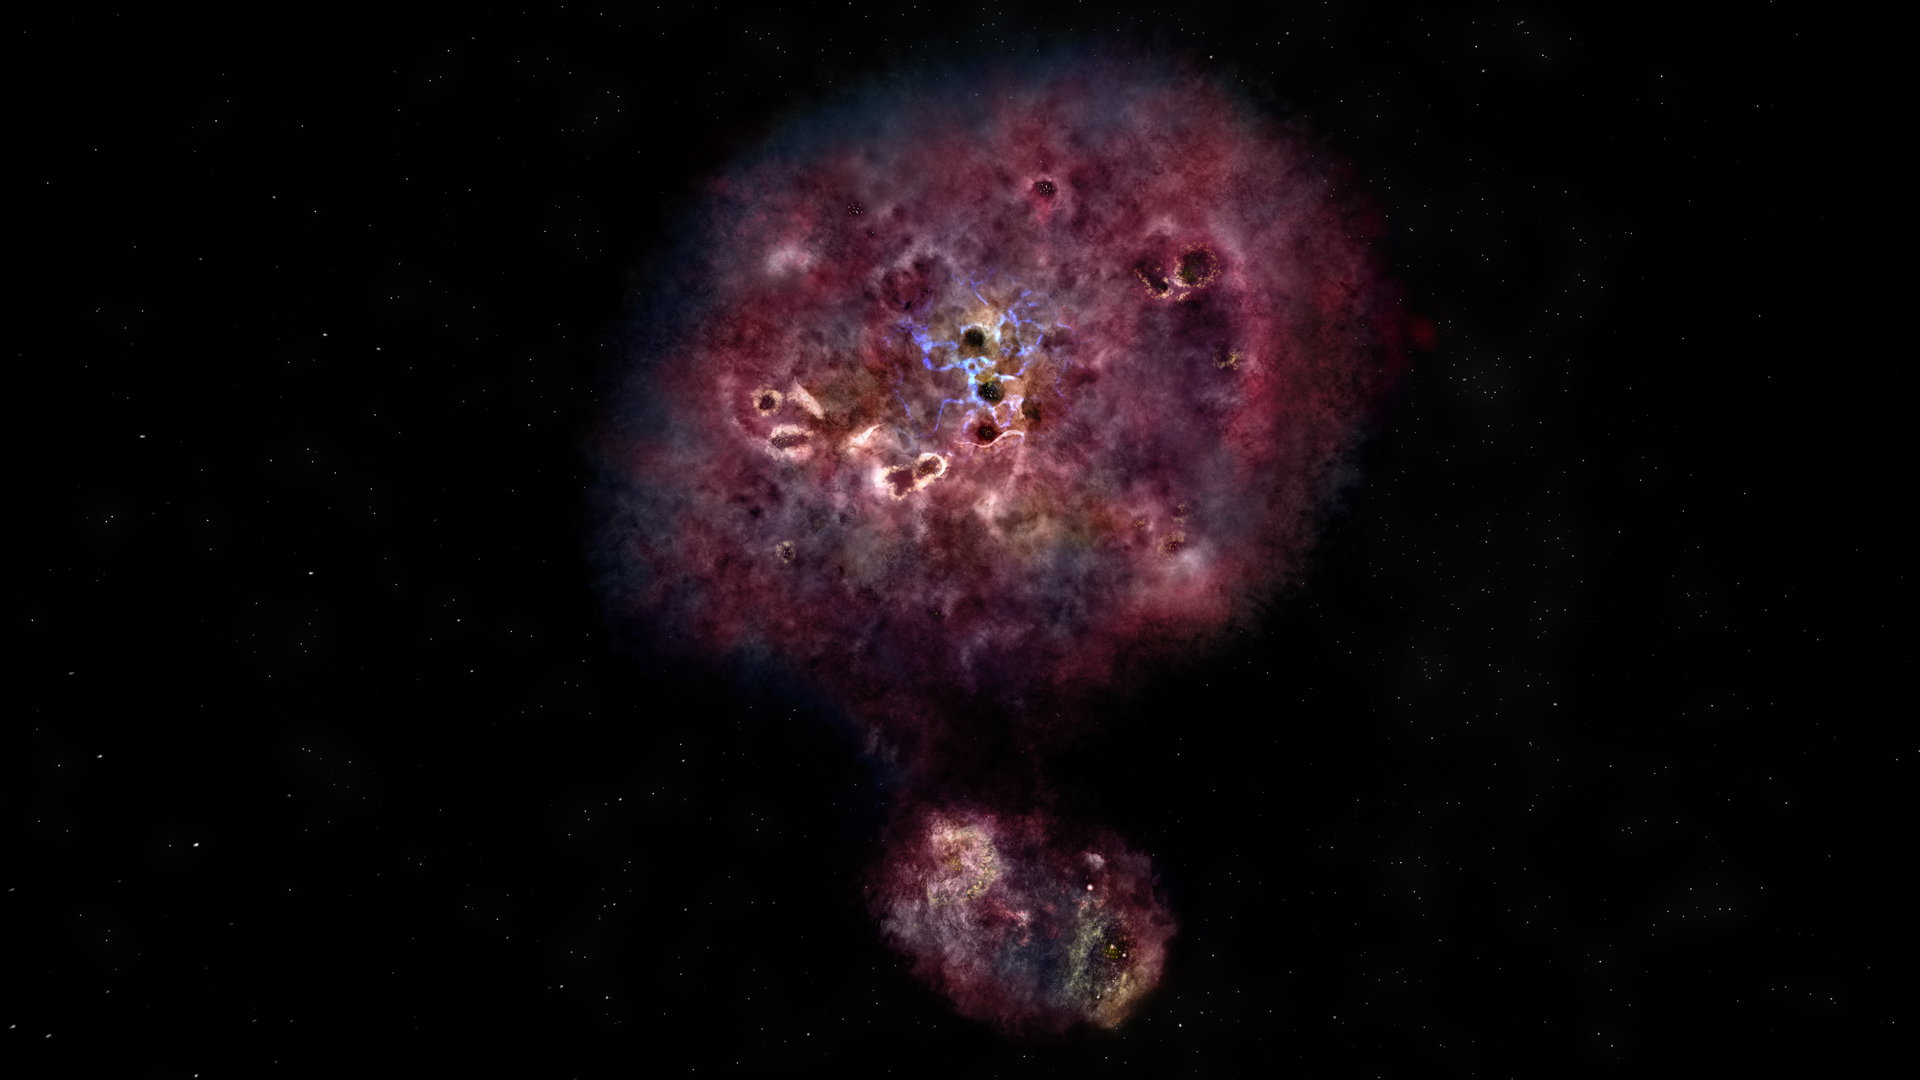

Artist impression of distant, dusty galaxy

Artist impression of what the distant, dusty galaxy called MAMBO-9 would look like in visible light. The galaxy has yet to build most of its stars.

Credit: NRAO/AUI/NSF, B. Saxton